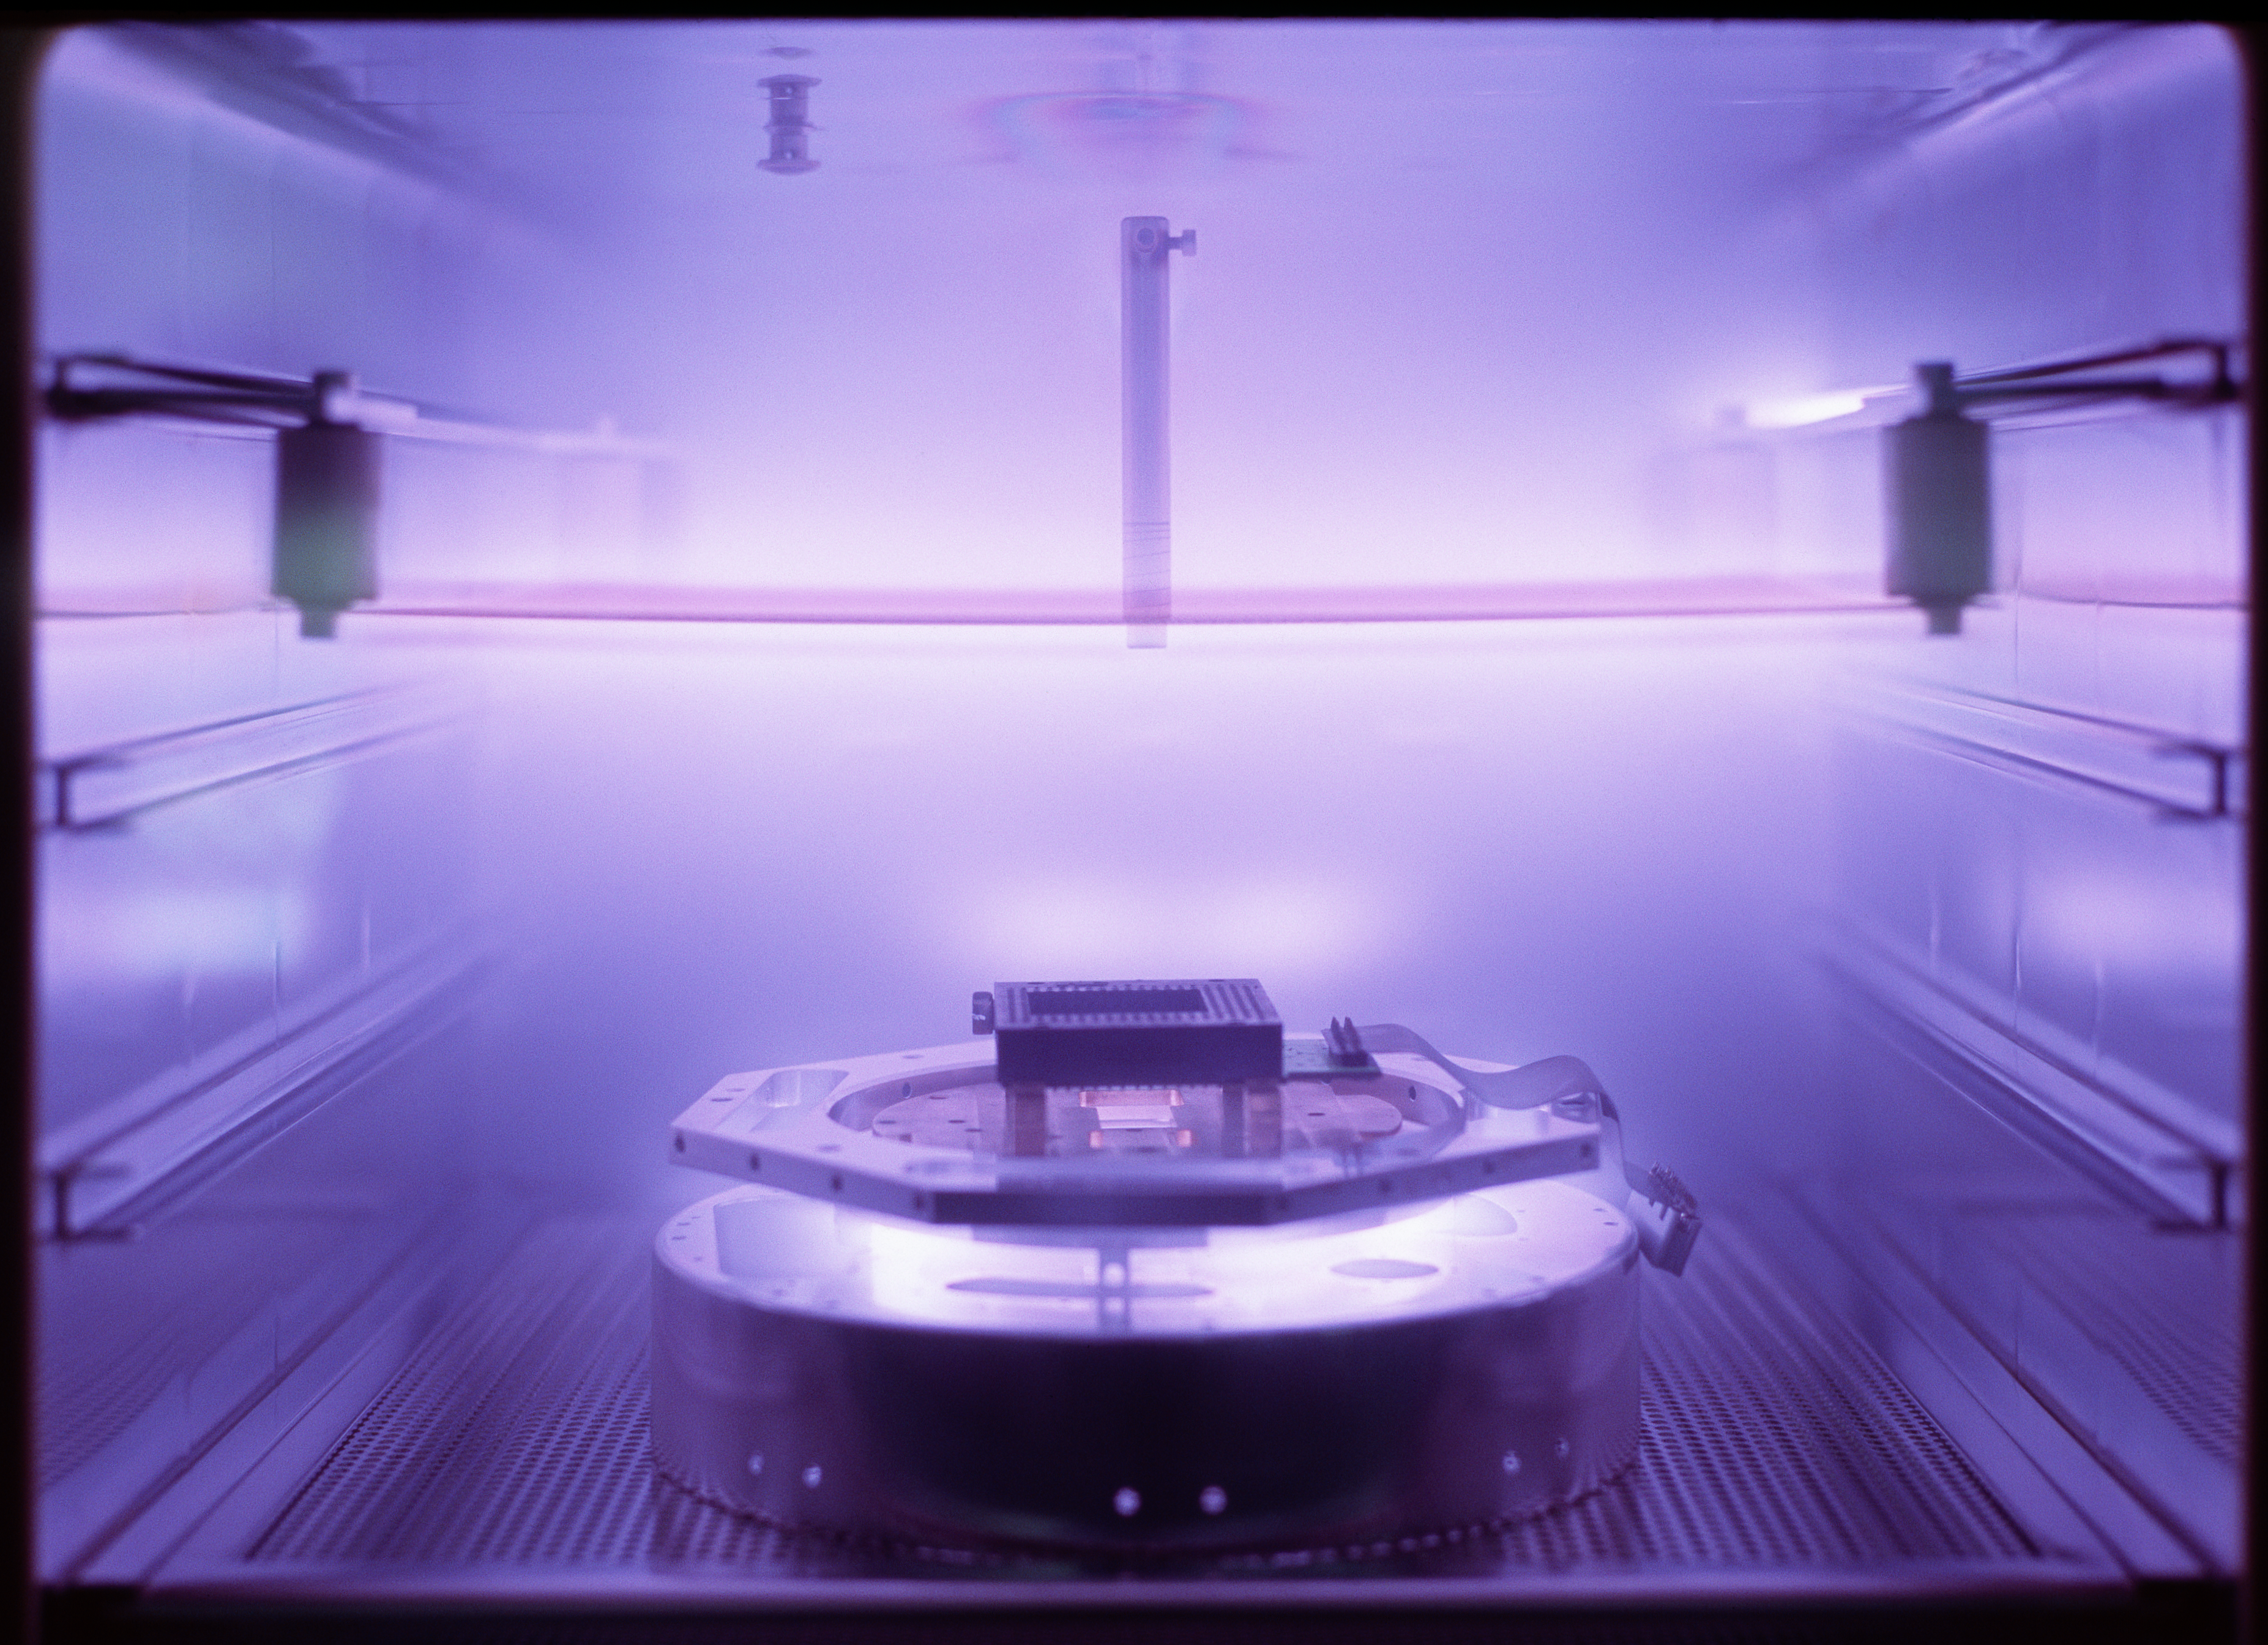

Ten years of VLTI

Plasma cleaning of a CCD cryostat head in 2006.

Credit: ESO